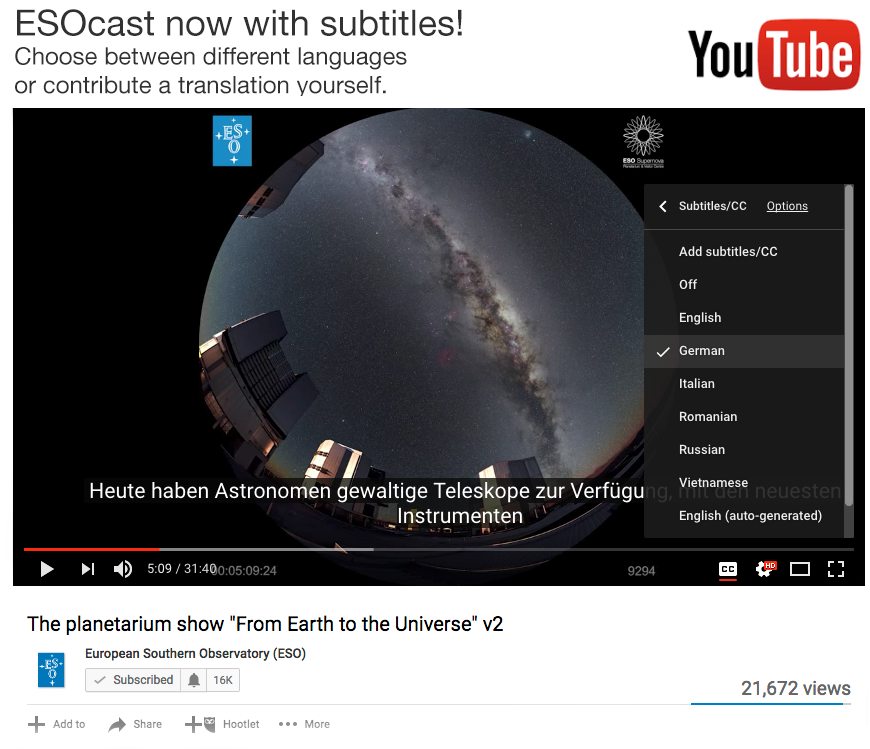

YouTube video translation

Followers of the ESOcast can watch episodes subtitled in multiple languages. The addition of multiple languages reflects the international nature of ESO and astronomy, and makes it easier for astronomy fans around the world to keep up with the latest news from the world’s most productive observatory. This screenshot shows how to visualise translations of subtitles. Read more here.

Credit: ESO